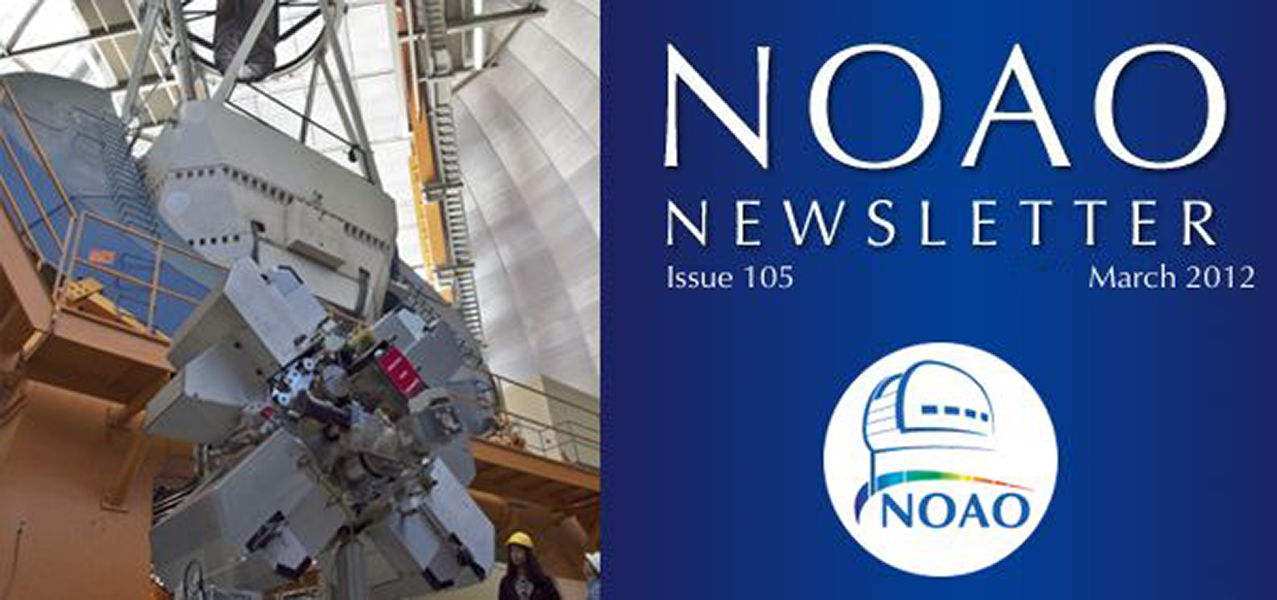

March 2012NOAO Newsletter

The March 2012 NOAO Newsletter is online and ready to download. This issue includes information pertaining to the 2012B Call for Proposals, which are due March 29th. On the Cover The Dark Energy Camera (DECam) is a liquid nitrogen cooled, 520-megapixel digital camera that is housed inside a high-vacuum Dewar; here, it poses in front of the CTIO Blanco 4-m telescope on which it will be mounted.

Credit: Tim Abbott, NOAO/AURA/NSF